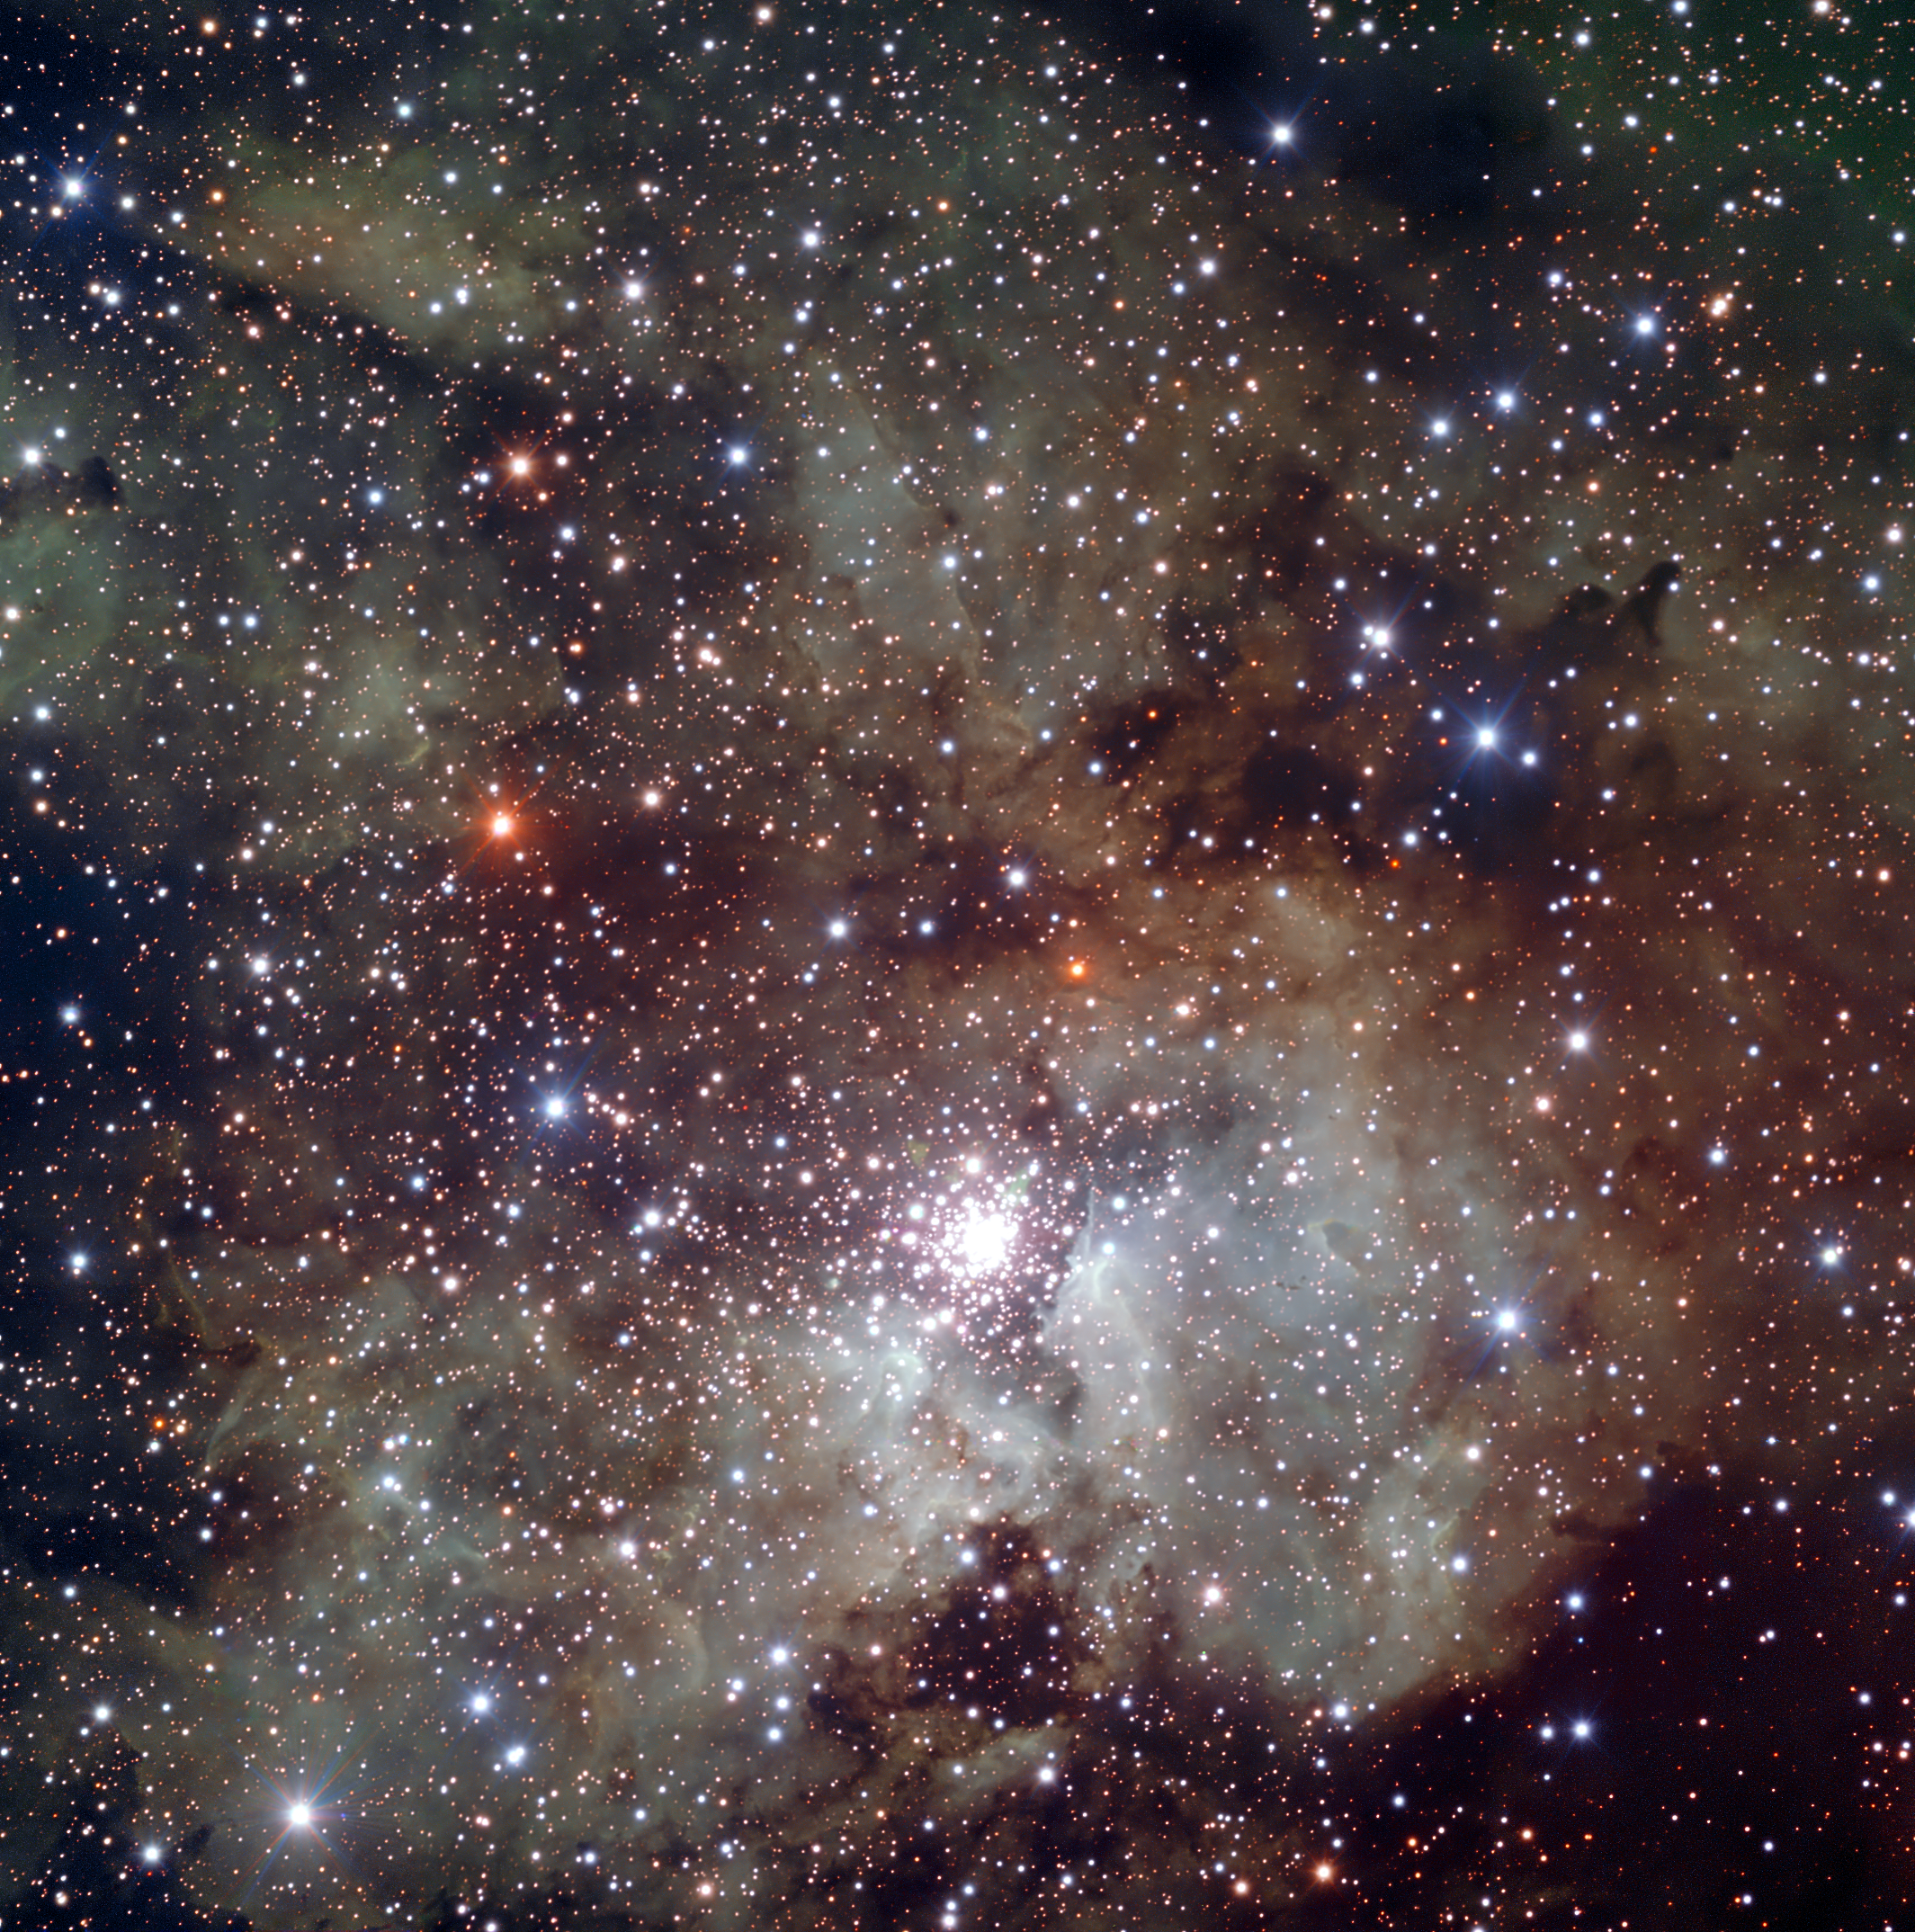

Stellar nursery NGC 3603*

NGC 3603 is a starburst region : a cosmic factory where stars form frantically from the nebula’s extended clouds of gas and dust. Located 22,000 light-years away from the Sun, it is the closest region of this kind known in our galaxy, providing astronomers with a local test bed for studying the intense star formation processes, very common in other galaxies, but hard to observe in detail because of their large distance.

The newly released image, obtained with the FORS instrument attached to one of the four 8.2-metre VLT Unit Telescopes at Cerro Paranal, Chile, is a three-colour combination of exposures acquired through visible and near-infrared (V, R, I) filters. This image portrays a wider field around the stellar cluster and reveals the rich texture of the surrounding clouds of gas and dust. The field of view is 7 arcminutes wide.

This image is available as a mounted image in the ESOshop.

Credit: ESO